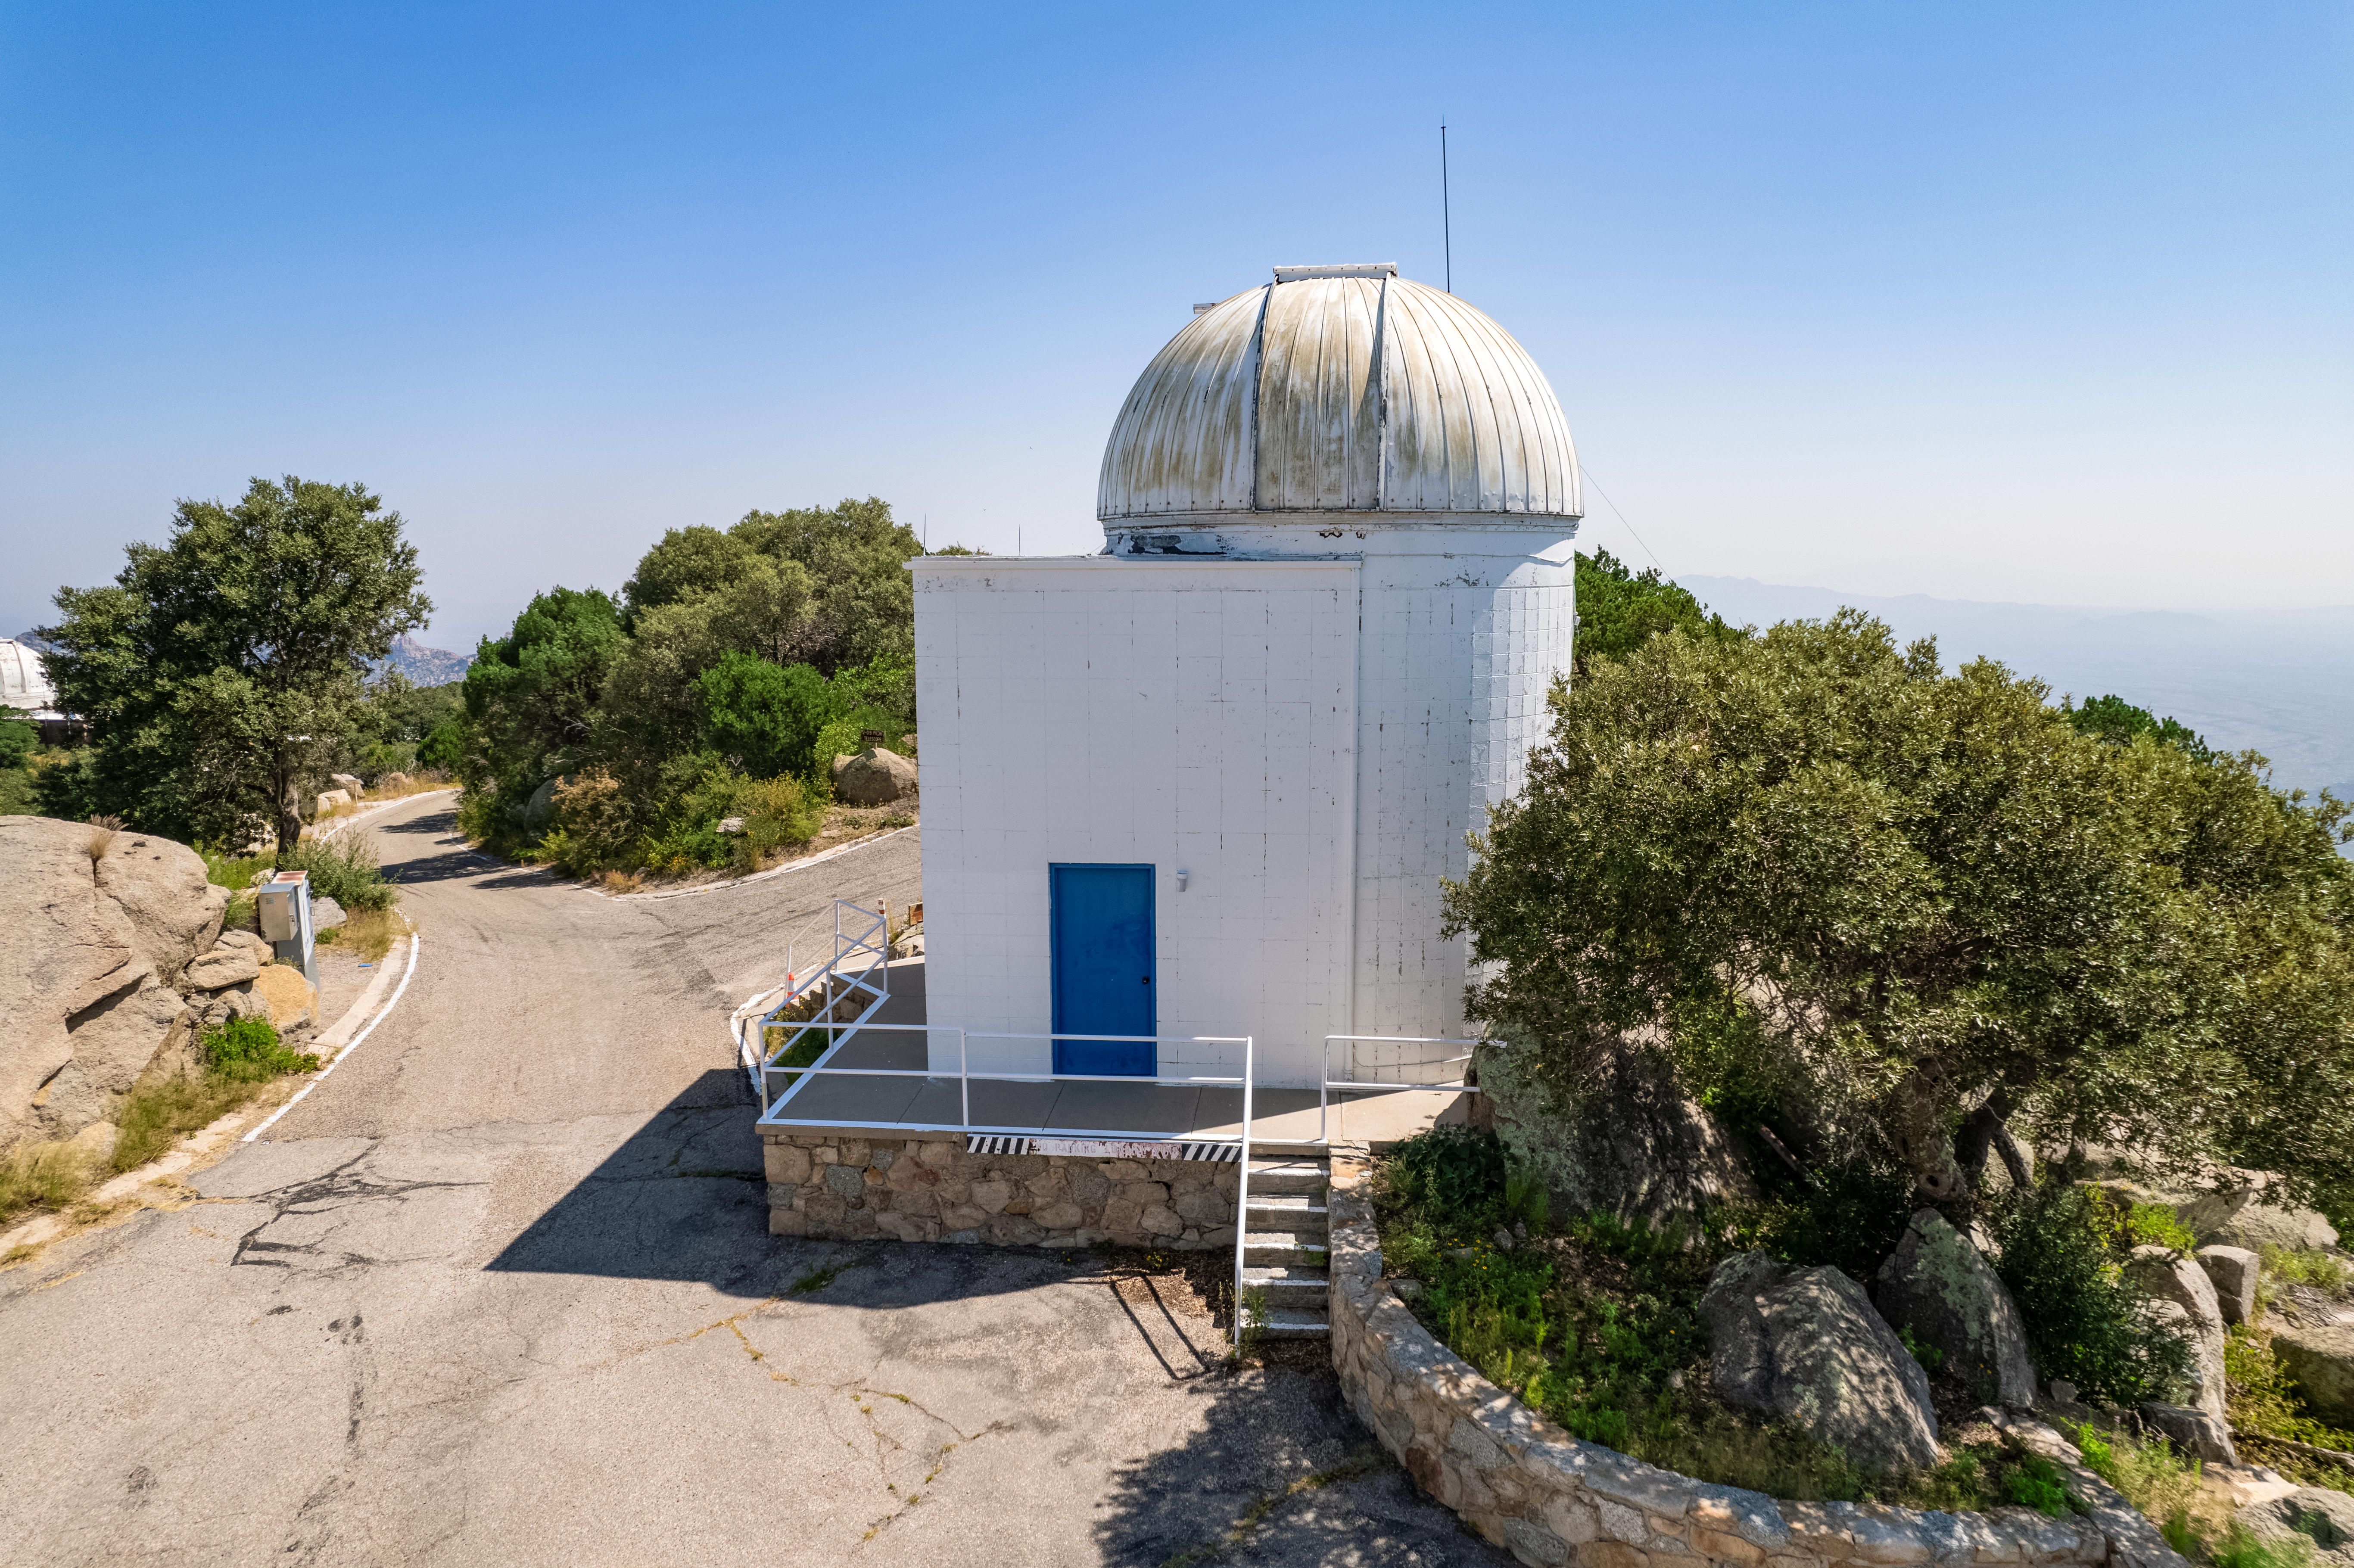

Kitt Peak Visitor Center Levine 0.4-meter Telescope

The Kitt Peak Visitor Center Levine 0.4-meter Telescope is shown here. The Levine 0.4-meter is dedicated to public astronomy nights and workshops, and can be used for astrophotography.

Credit: NOIRLab/AURA/NSF